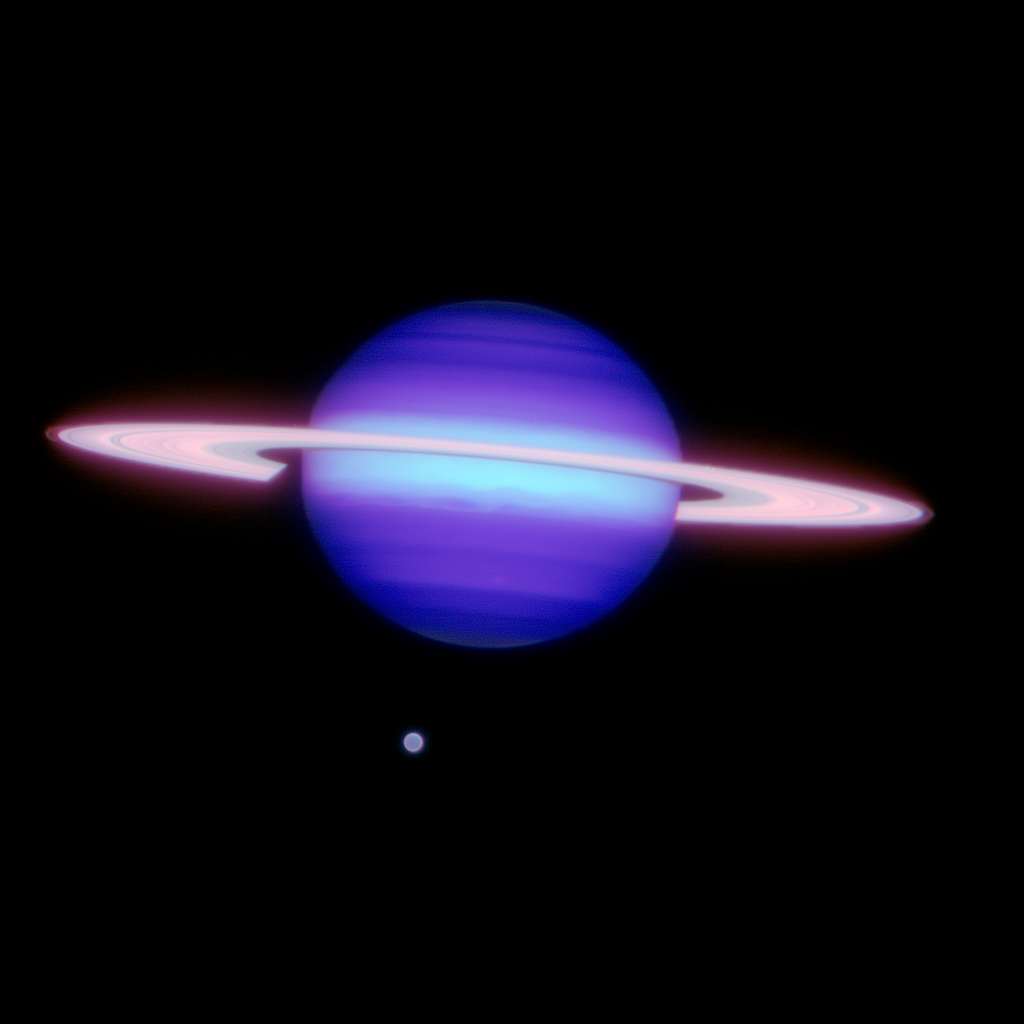

Saturn & Titan

Gemini North infrared image of Saturn and Titan (at about 6 o'clock position). Image obtained on May 7, 2009 (5:31 UTC) using the Altair adaptive optics system with the Near-infrared imager (NIRI). At the perimeter of Saturn's ring the F-ring is faintly visible. The F-ring was discovered in images from the Pioneer 11 spacecraft in 1979 and is normally not apparent in images taken with ground-based telescopes. Also apparent are several of Saturn's smaller moons. This color composite image made using data from three infrared filters (K' [2.0-2.1 microns], H2 1-0 [2.12 micron narrowband], and bracket gamma[2.17 micron narrowband]), the field of view is about 40 arcseconds across. Note to photo editors: The full-resolution images are at the native pixel dimensions of the data and are not available at higher resolution without resampling

Credit: International Gemini Observatory/AURA/Henry Roe, Lowell Observatory/Emily Schaller, Institute for Astronomy, University of Hawai‘i.